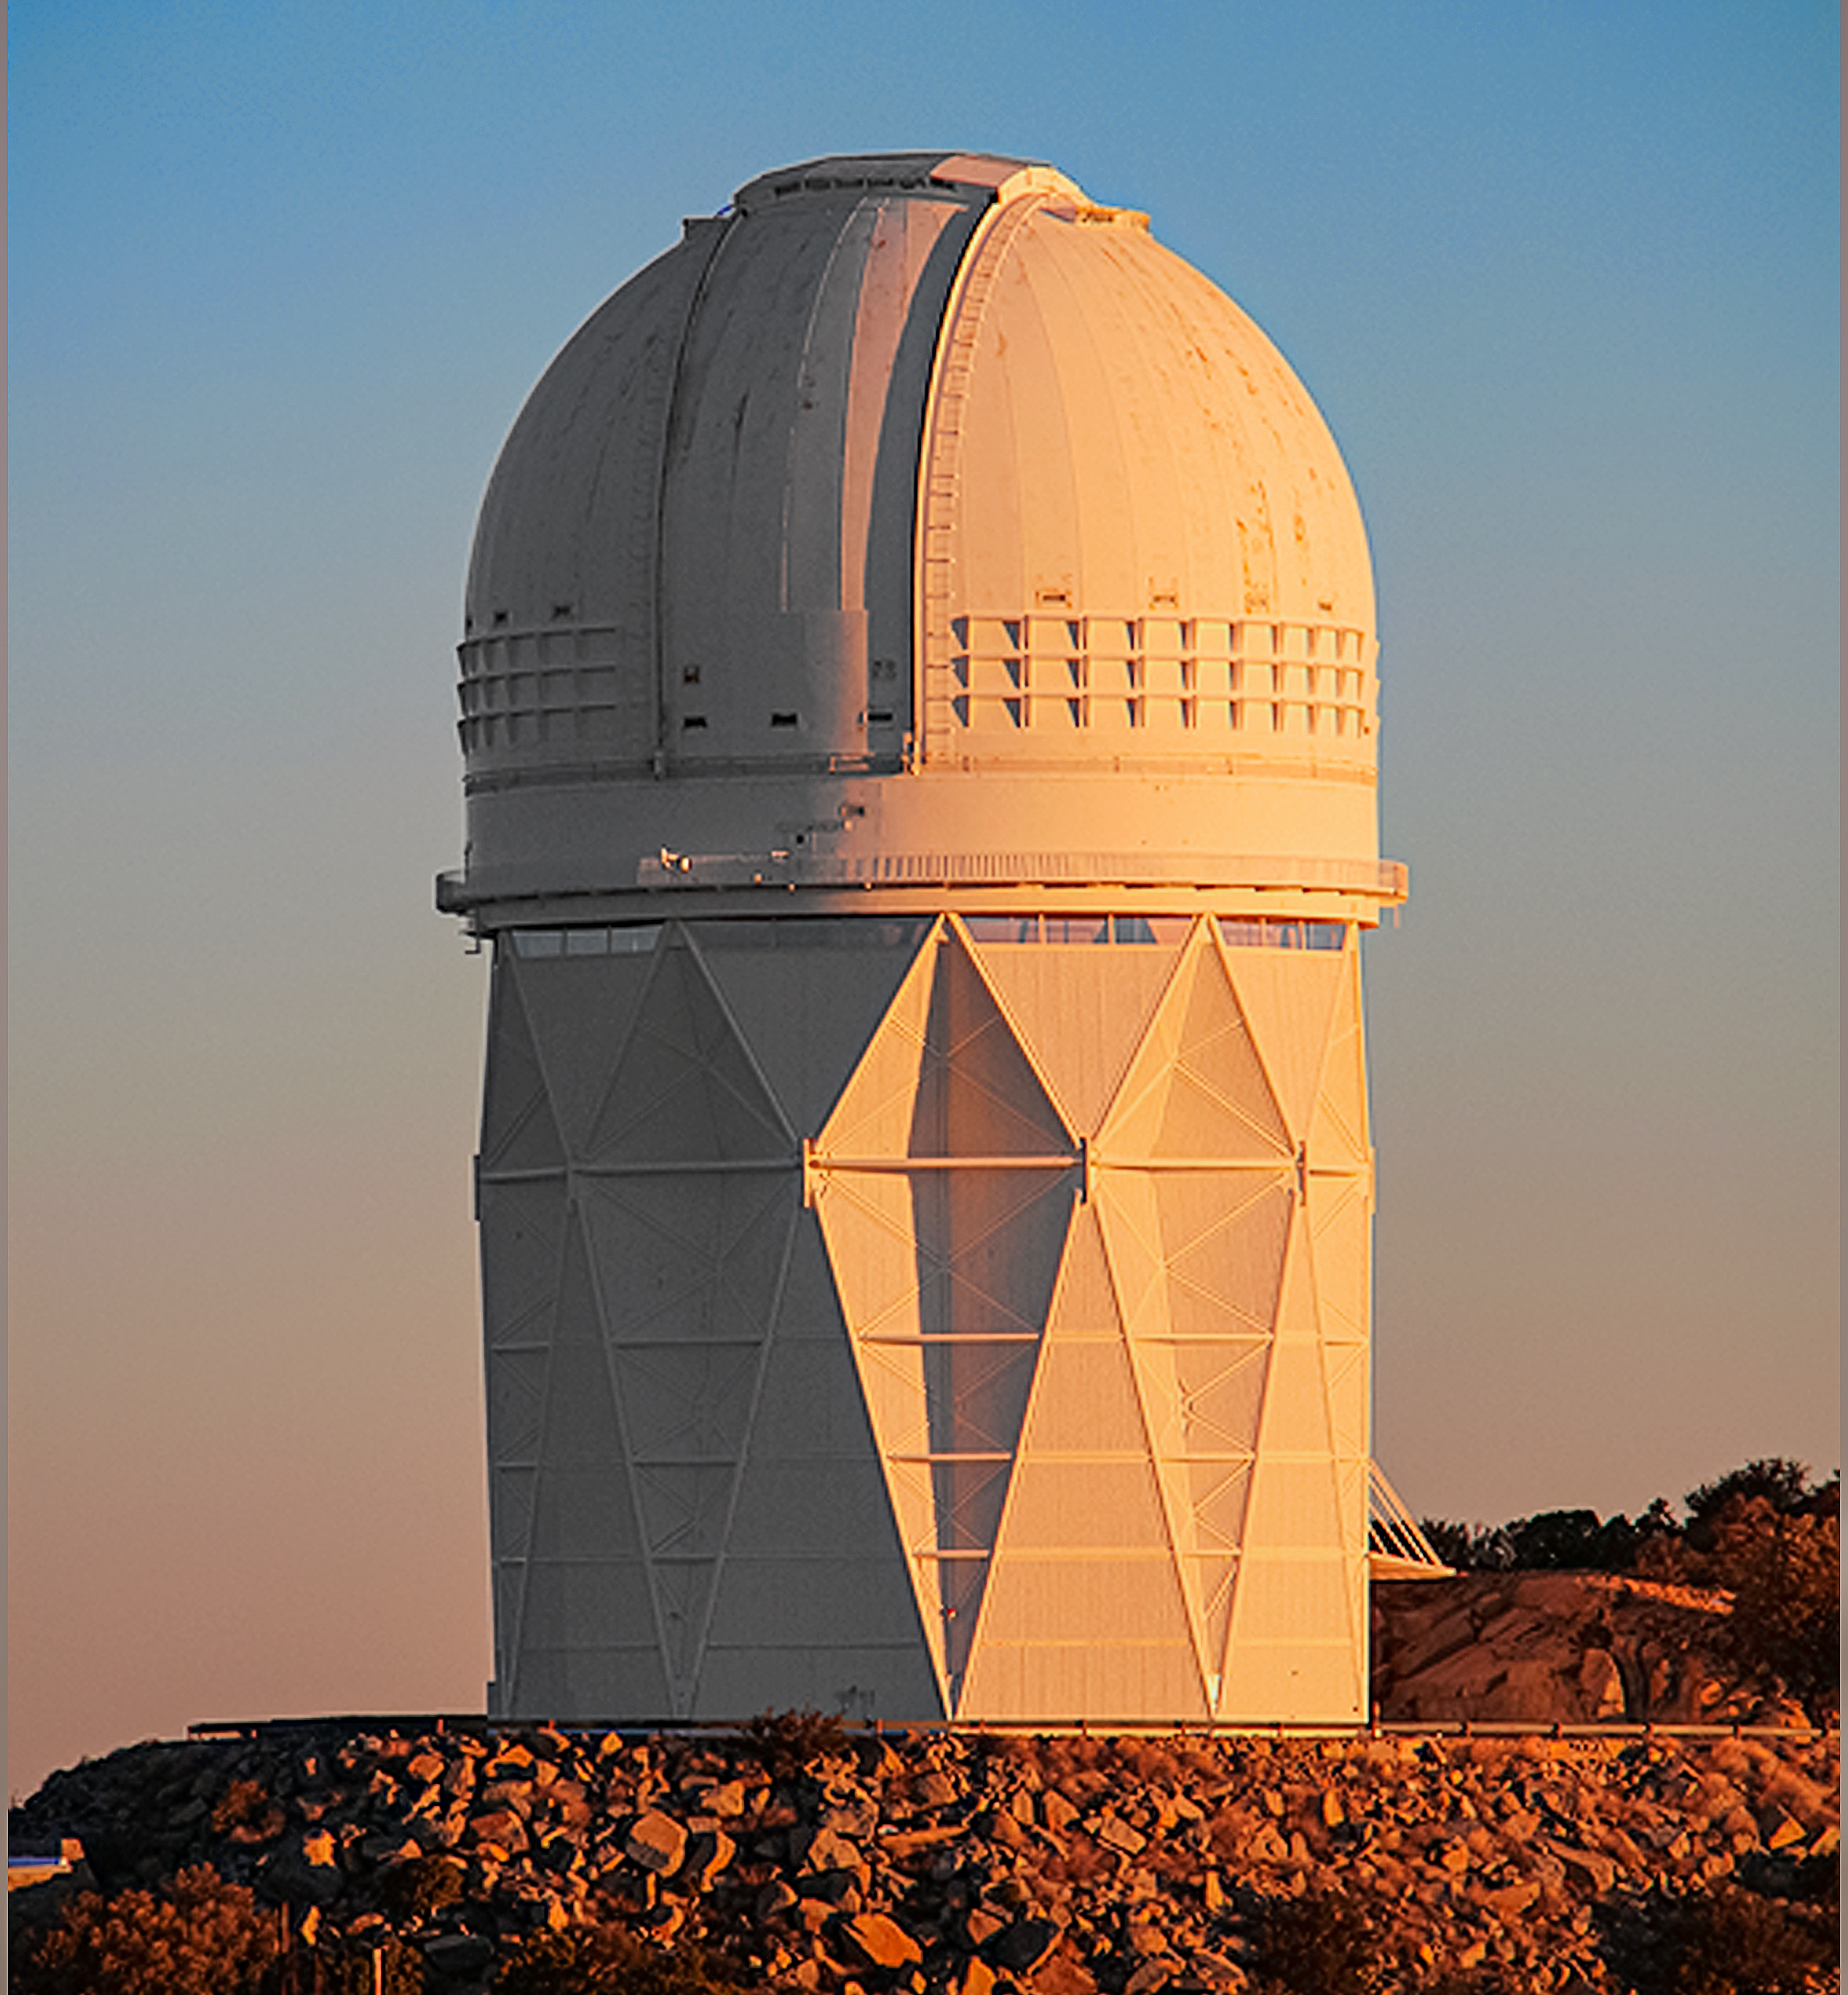

DESI crossfade 1

DESI in the dome of the Nicholas U. Mayall 4-meter Telescope at the Kitt Peak National Observatory.

Credit: Lawrence Berkeley National Lab/KPNO/NOIRLab/NSF/AURA